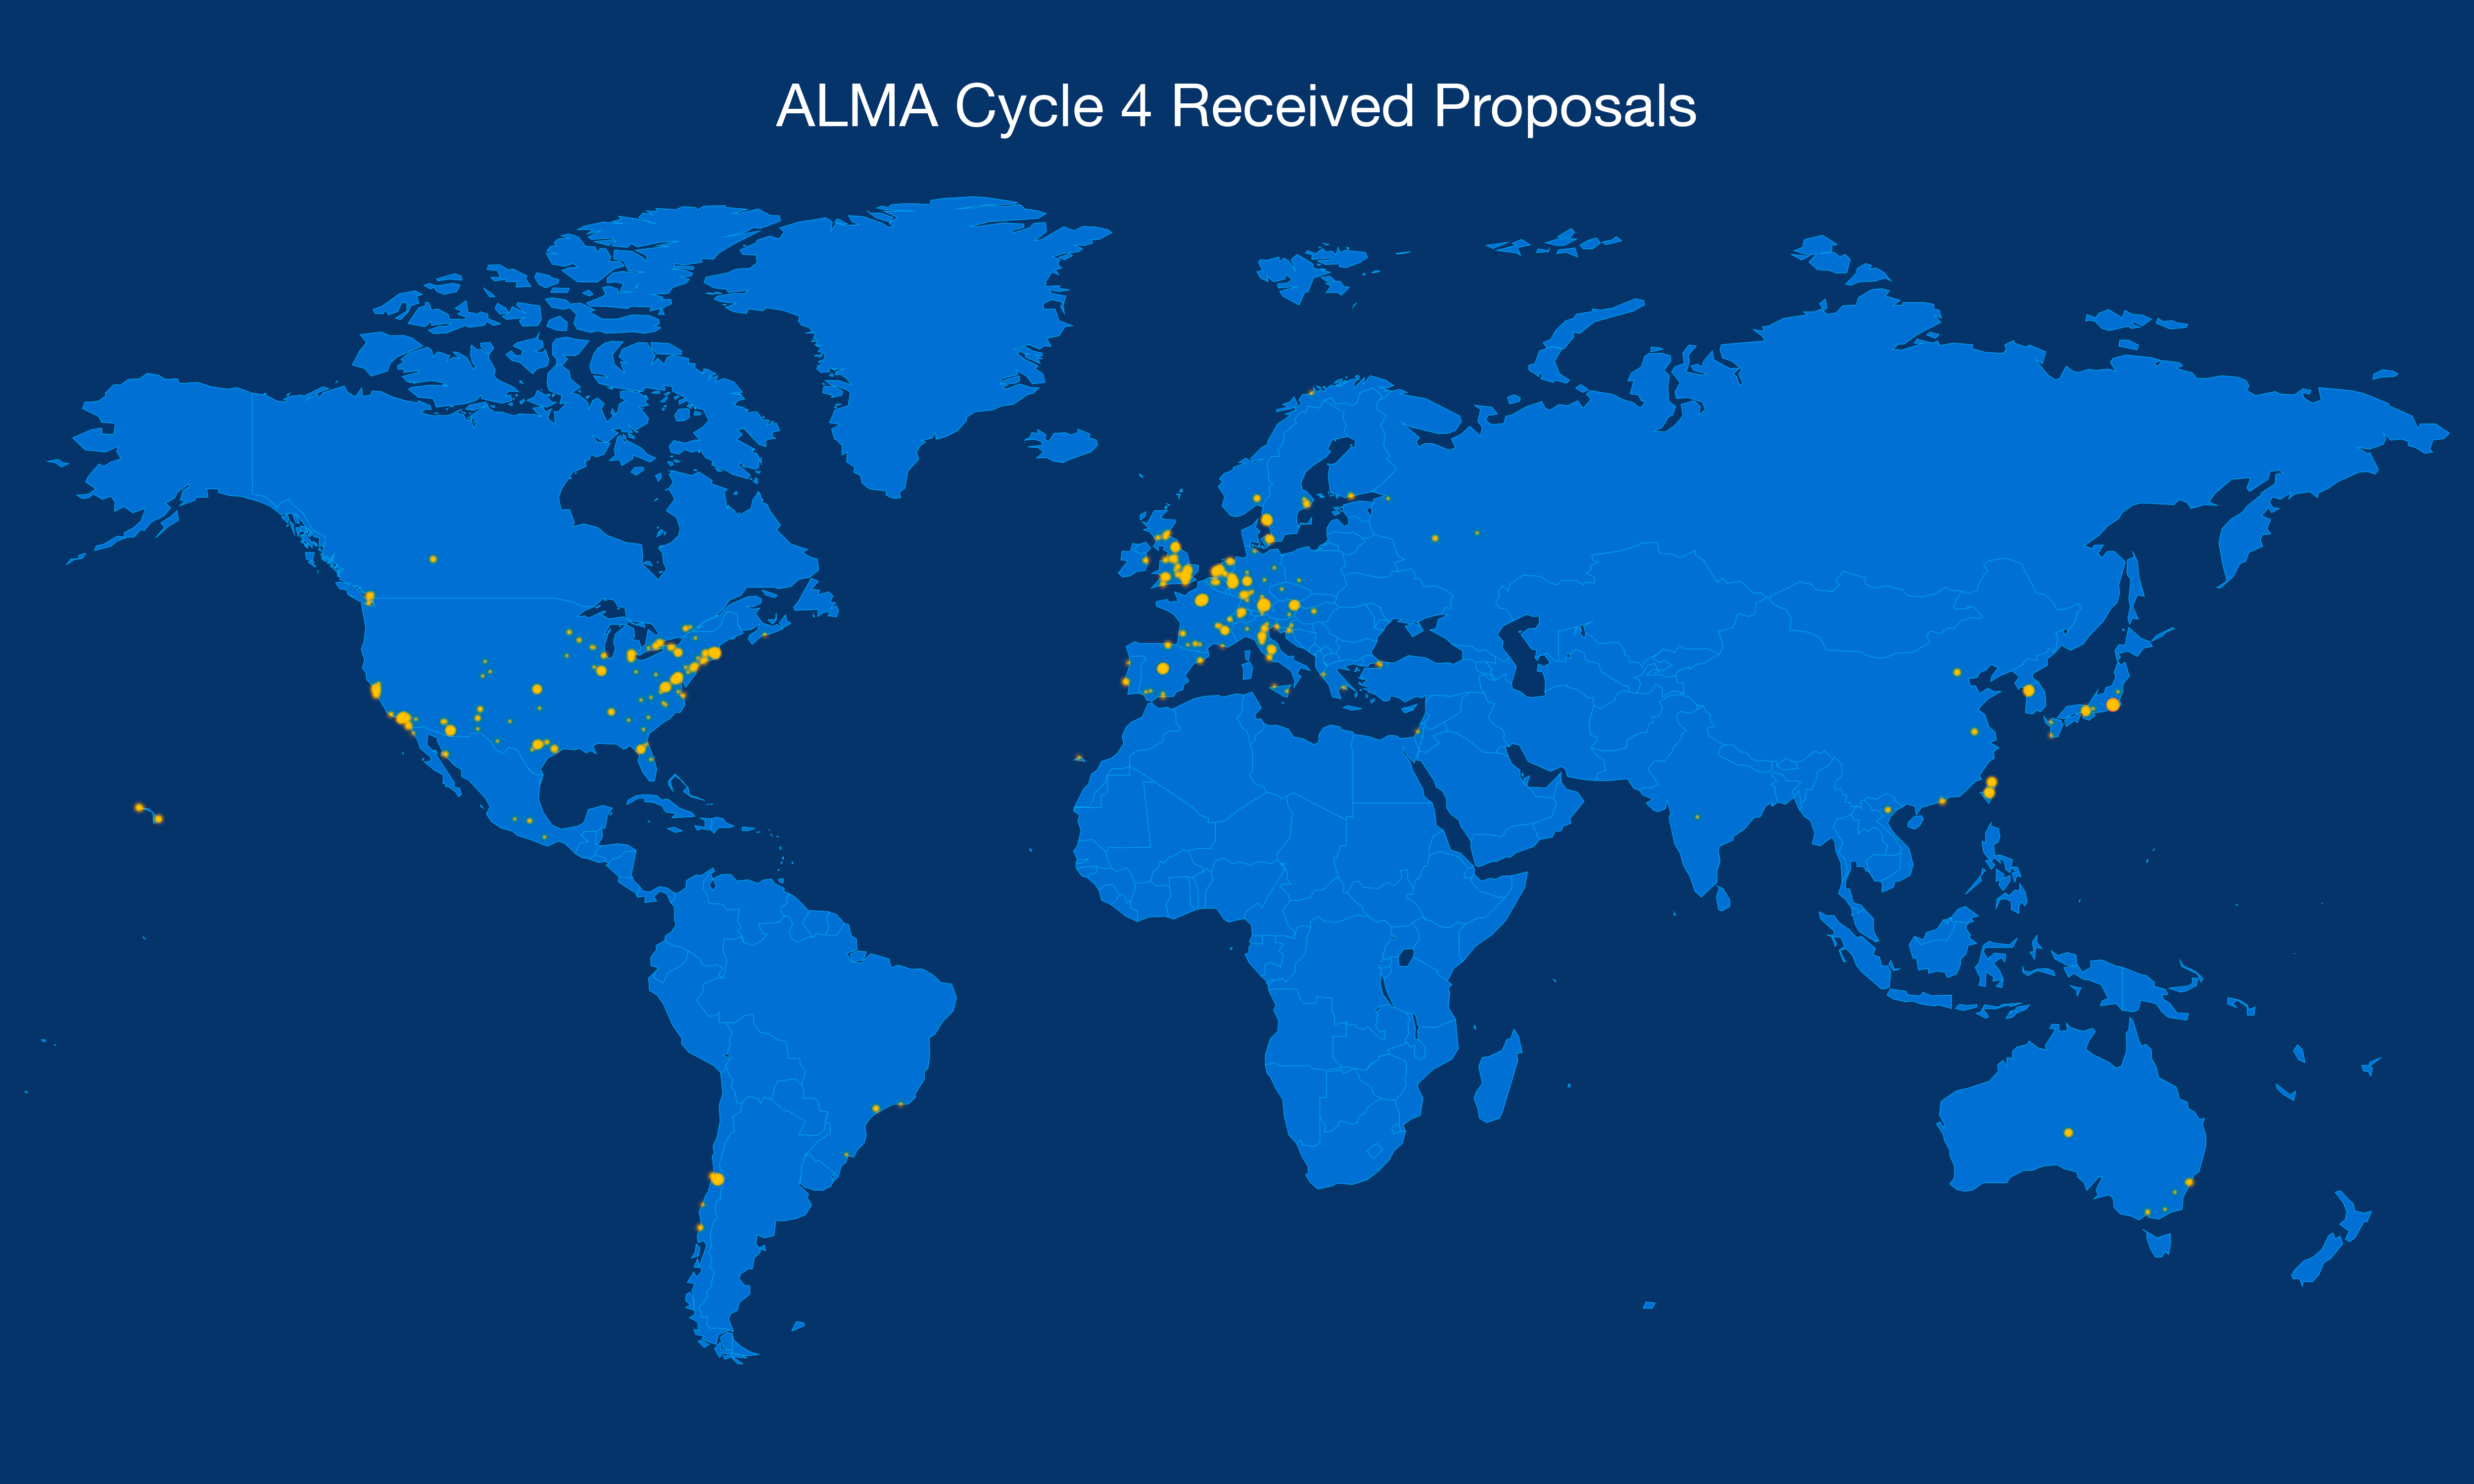

Locations of ALMA Cycle 4 proposers

This map shows the location from which each ALMA Cycle 4 observation proposal was submitted.

Credit: ALMA (NRAO/NAOJ/ESO)